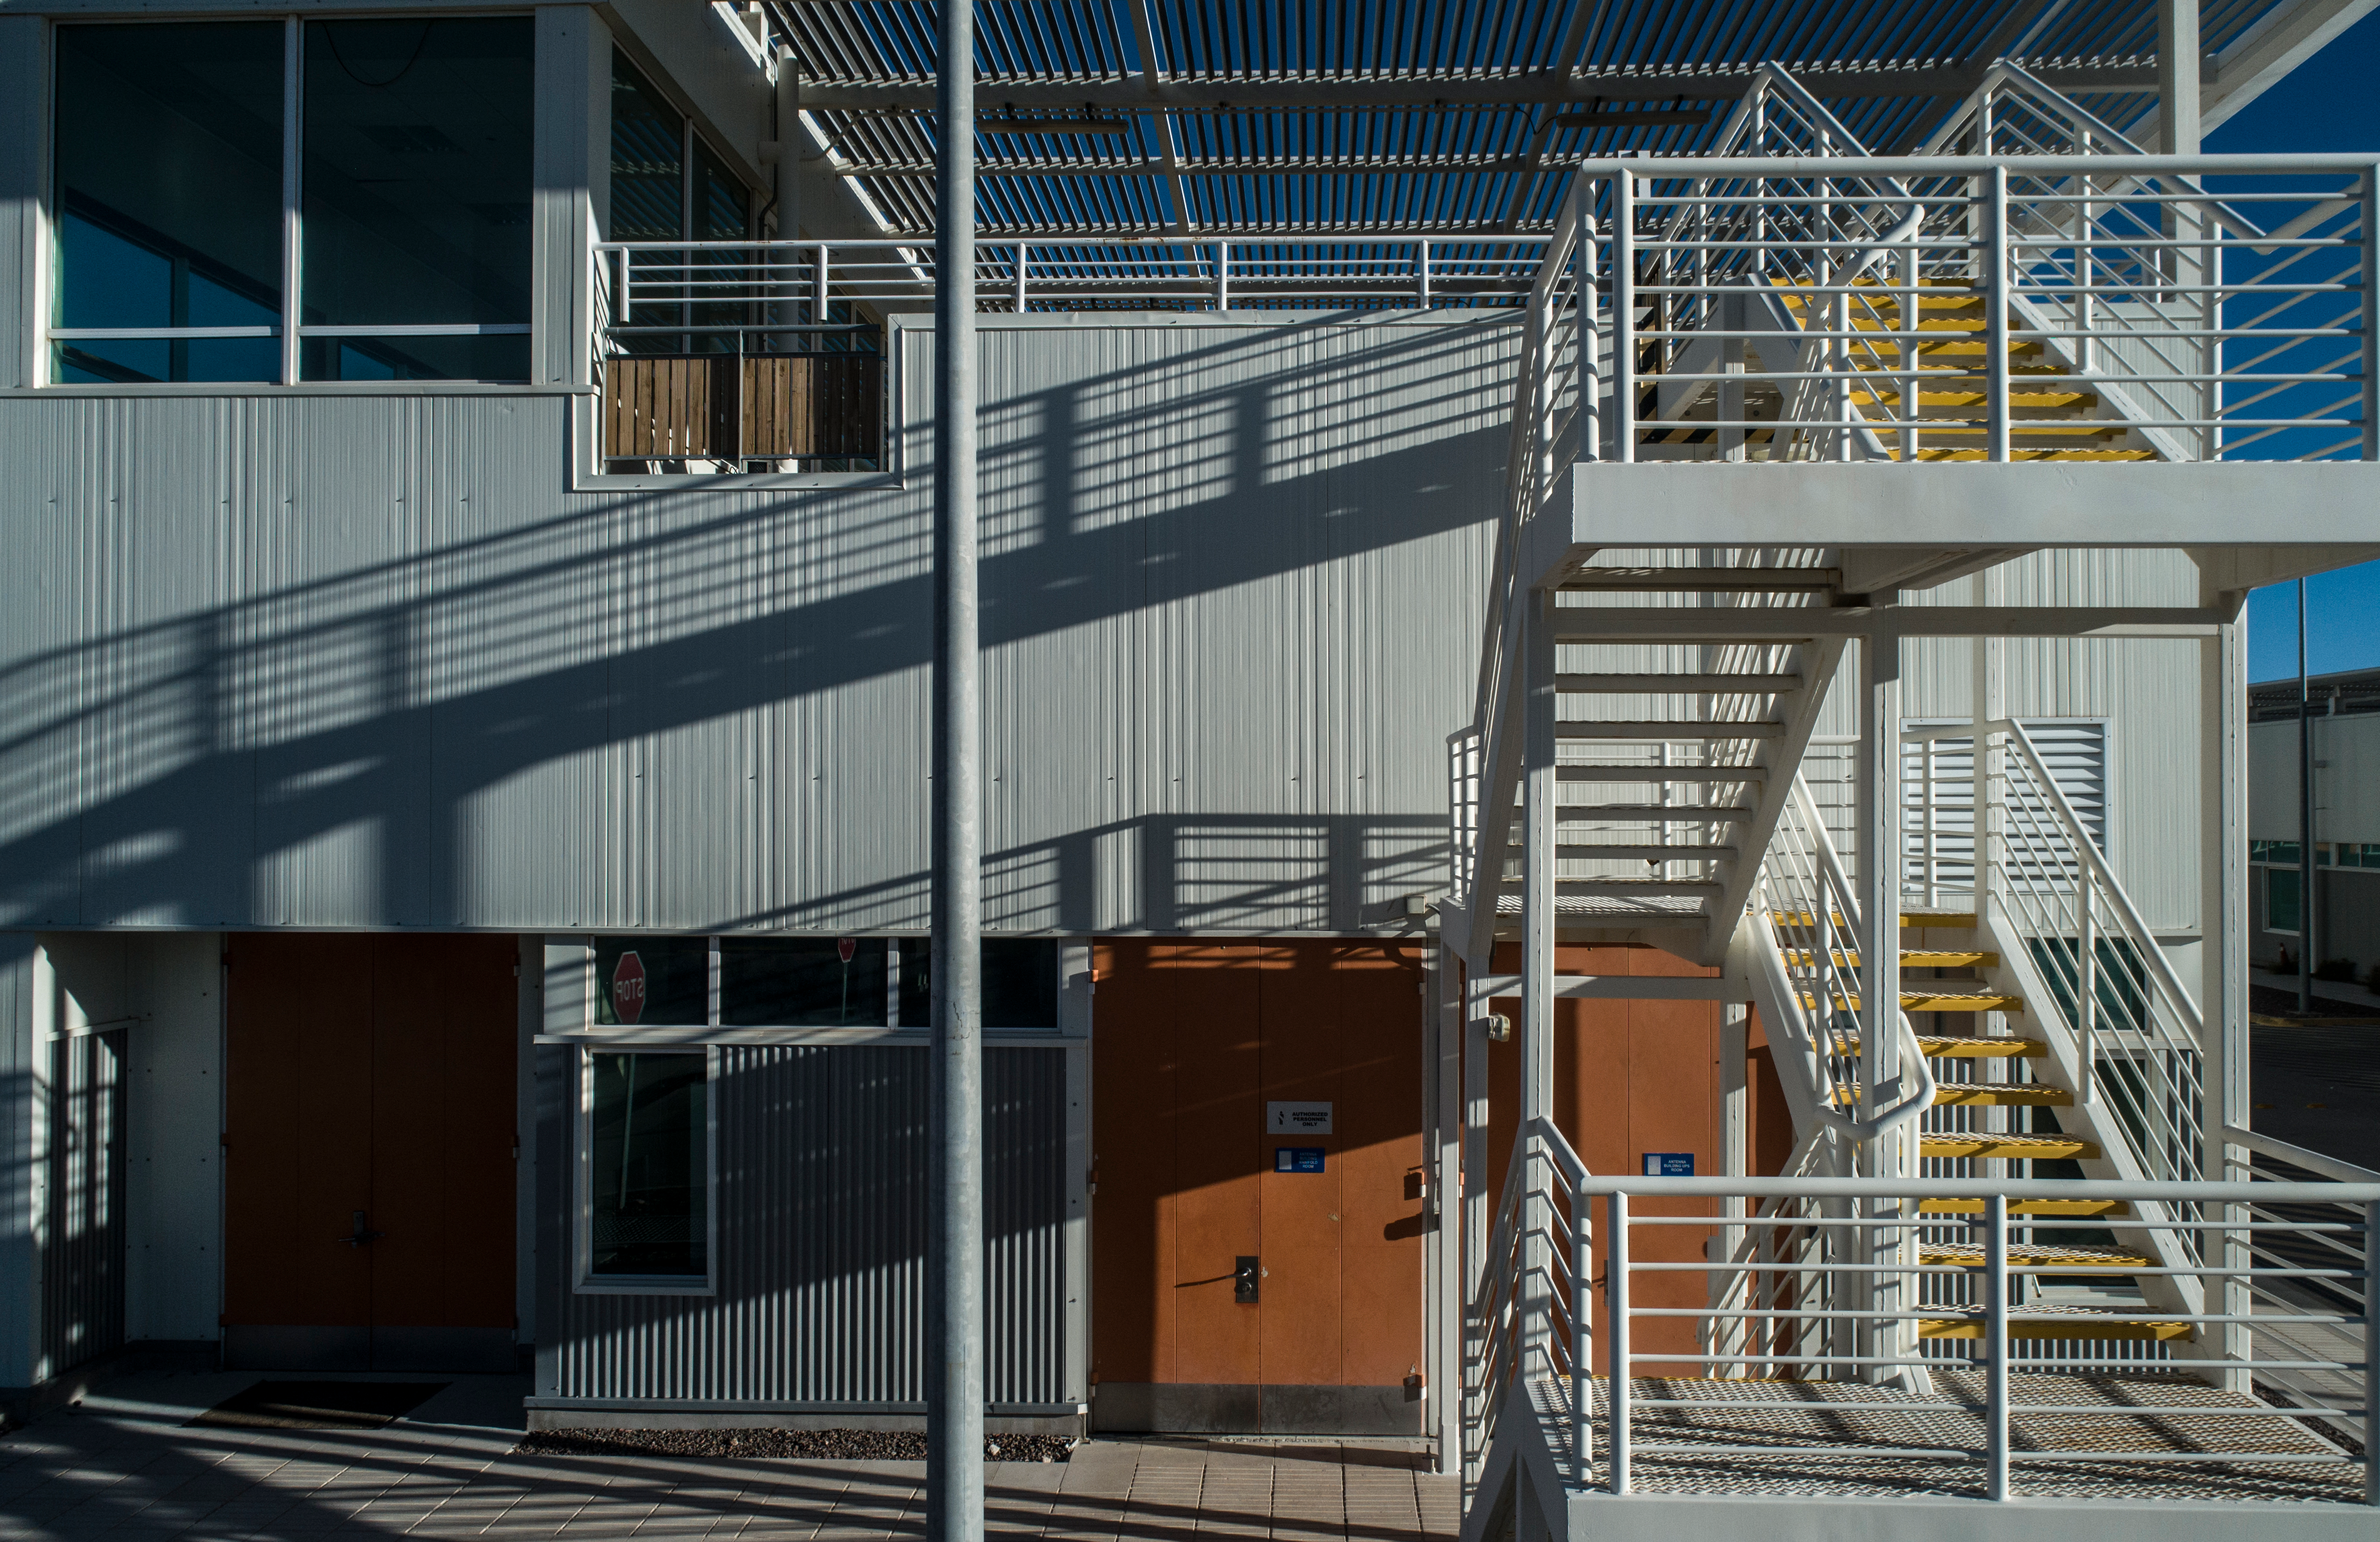

ALMA shutdown due to the Covid-19 pandemic in 2020

ALMA shutdown due to the Covid-19 pandemic in 2020. A Caretaking Team was in charge of guarding the observatory. A drone registered this images, accounting for the solitude of the ALMA base camp (OSF) and the antennas in the Chajnantor Plateau.

Credit: Ariel Marinkovic – X-CAM-ALMA (ESO/NAOJ/NRAO)